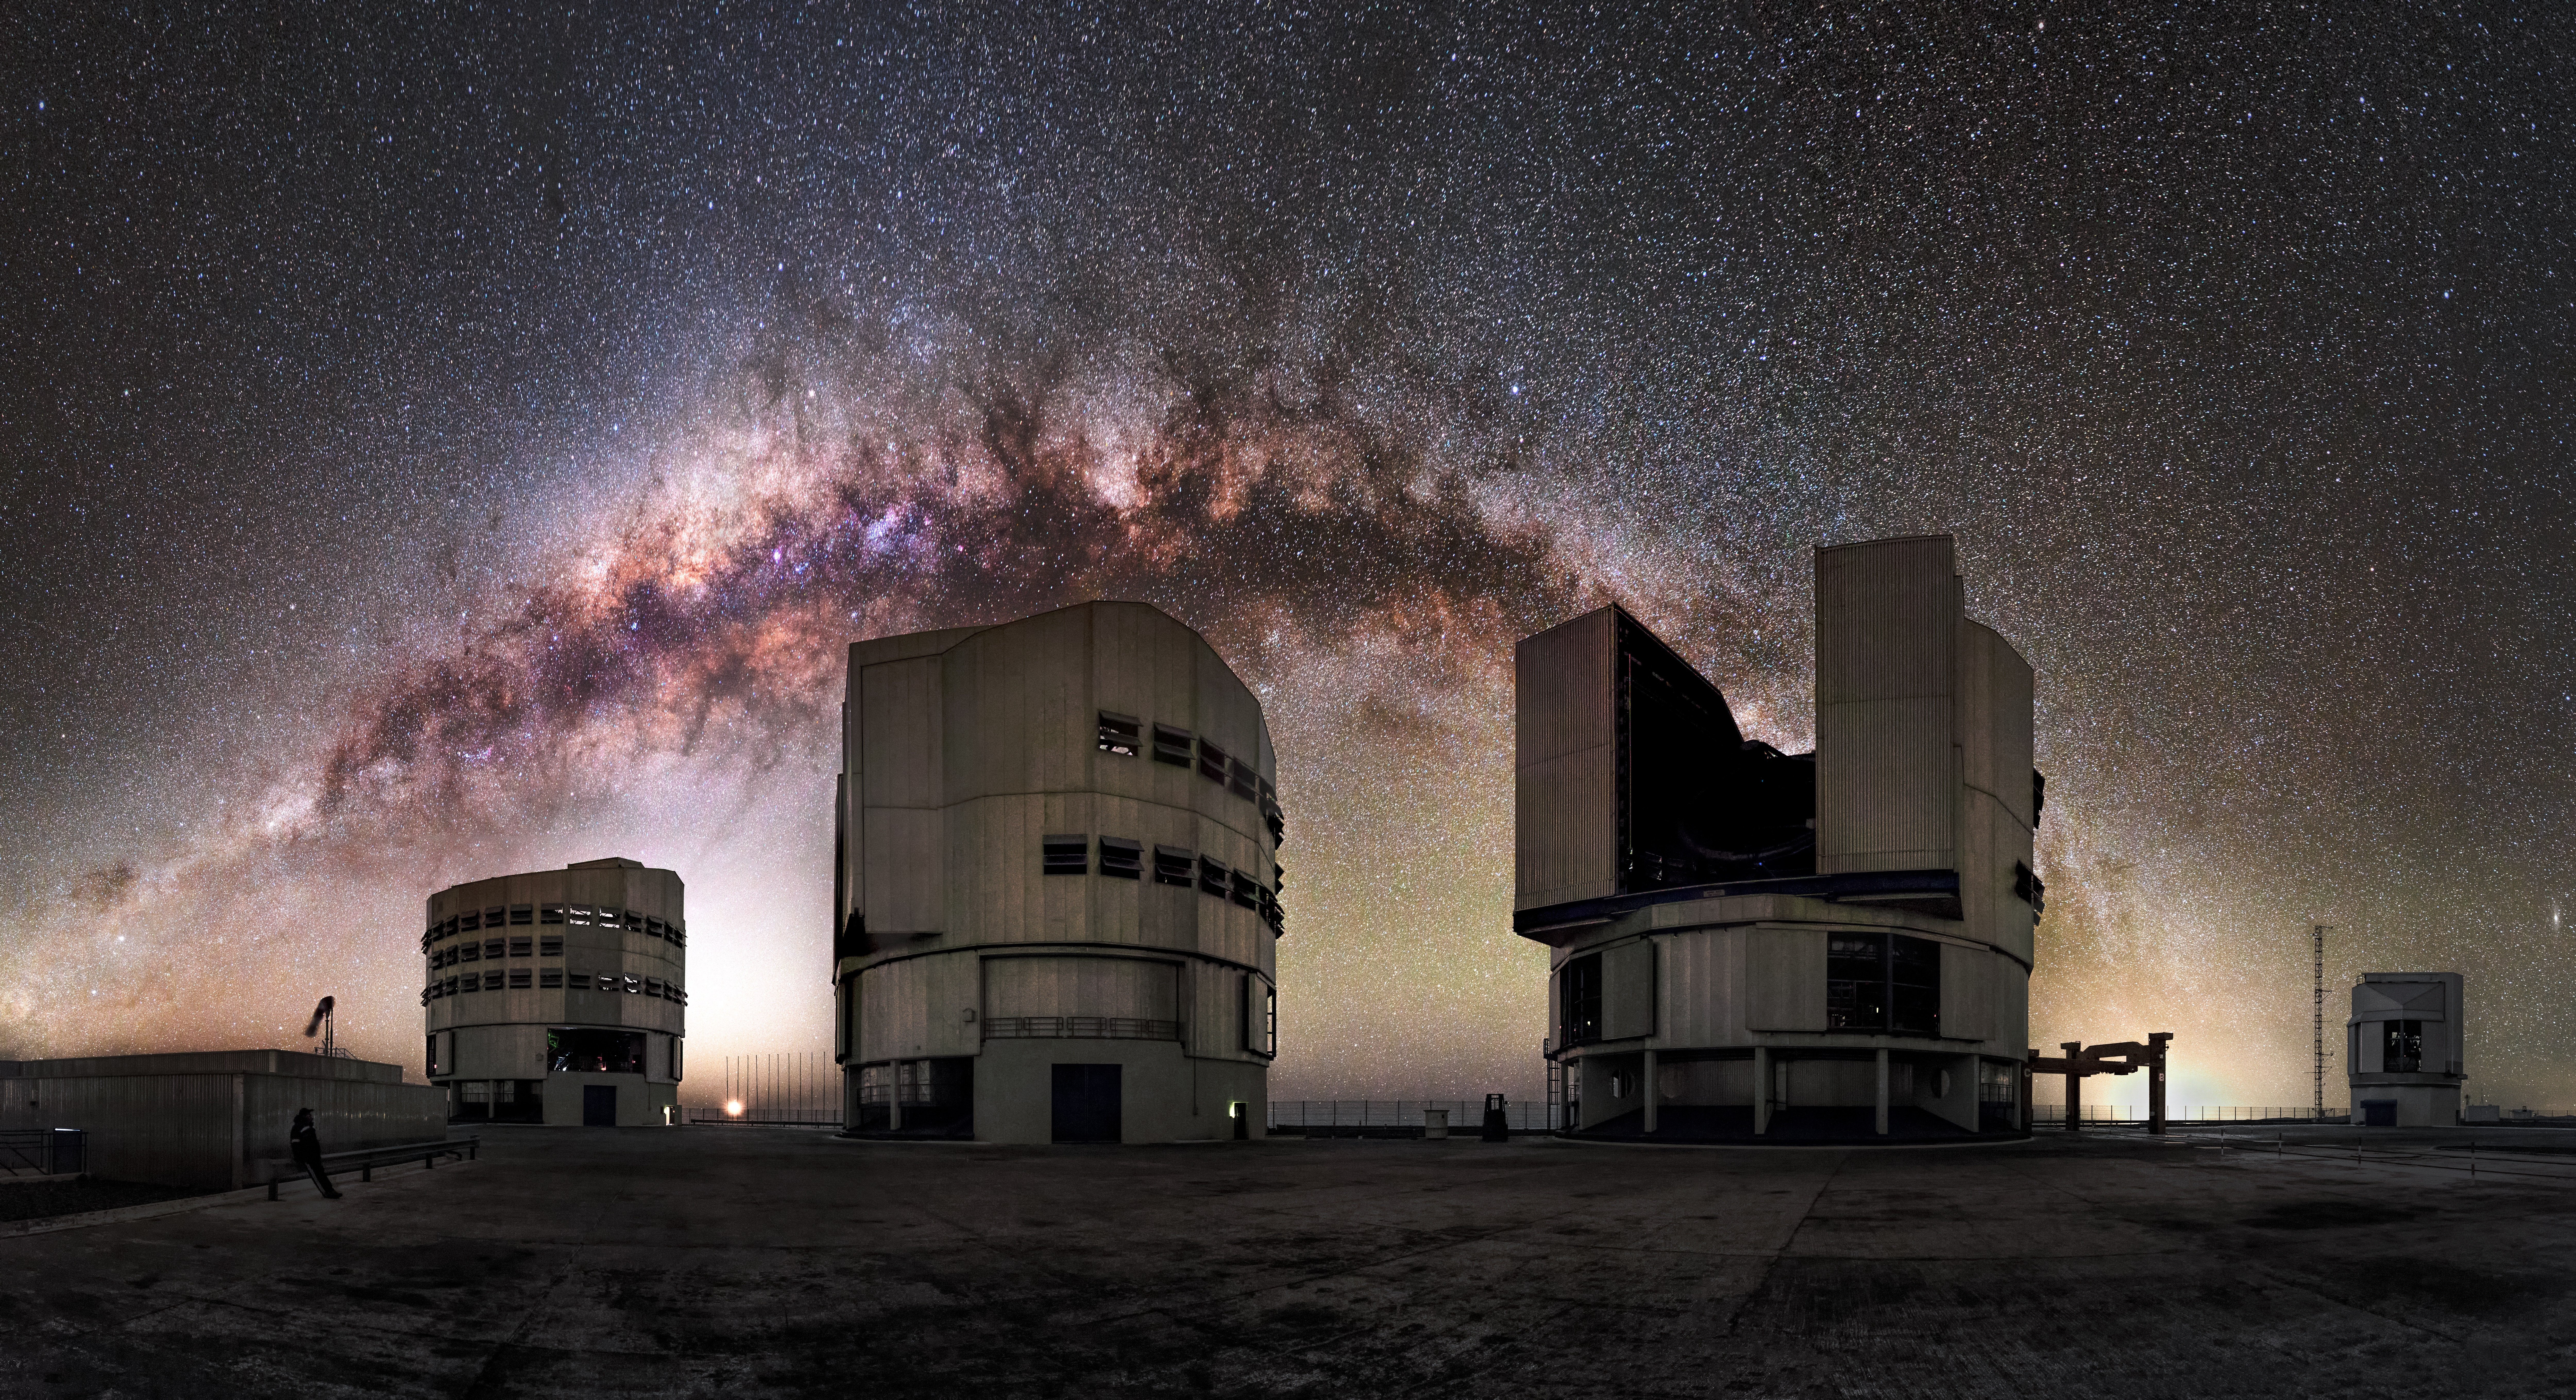

A cosmic backdrop

The entire arc of Milky Way, full of gas and dust, star clusters and emission nebulae, is a luminous background for the ESO-operated Very Large Telescope (VLT). The VLT is based at the Cerro Paranal site in the Atacama Desert of northern Chile, and it houses four 8.2-metre Unit Telescopes known as Antu, Kueyen, Melipal and Yepun, shown here lined up in front of a stunning starry backdrop.

Credit: M. Claro/ESO